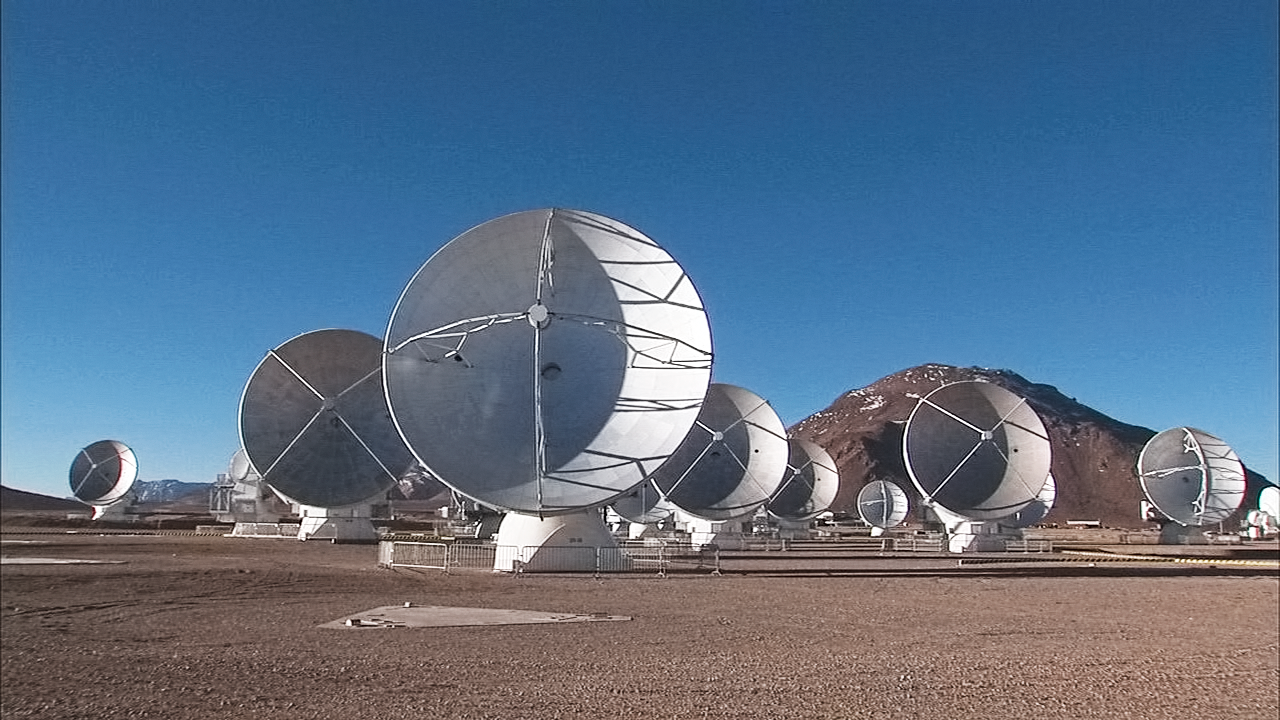

Still from 2012 ALMA video compilation

This is a still from the 2012 ALMA Video Compilation.

Credit: ALMA (ESO/NAOJ/NRAO)